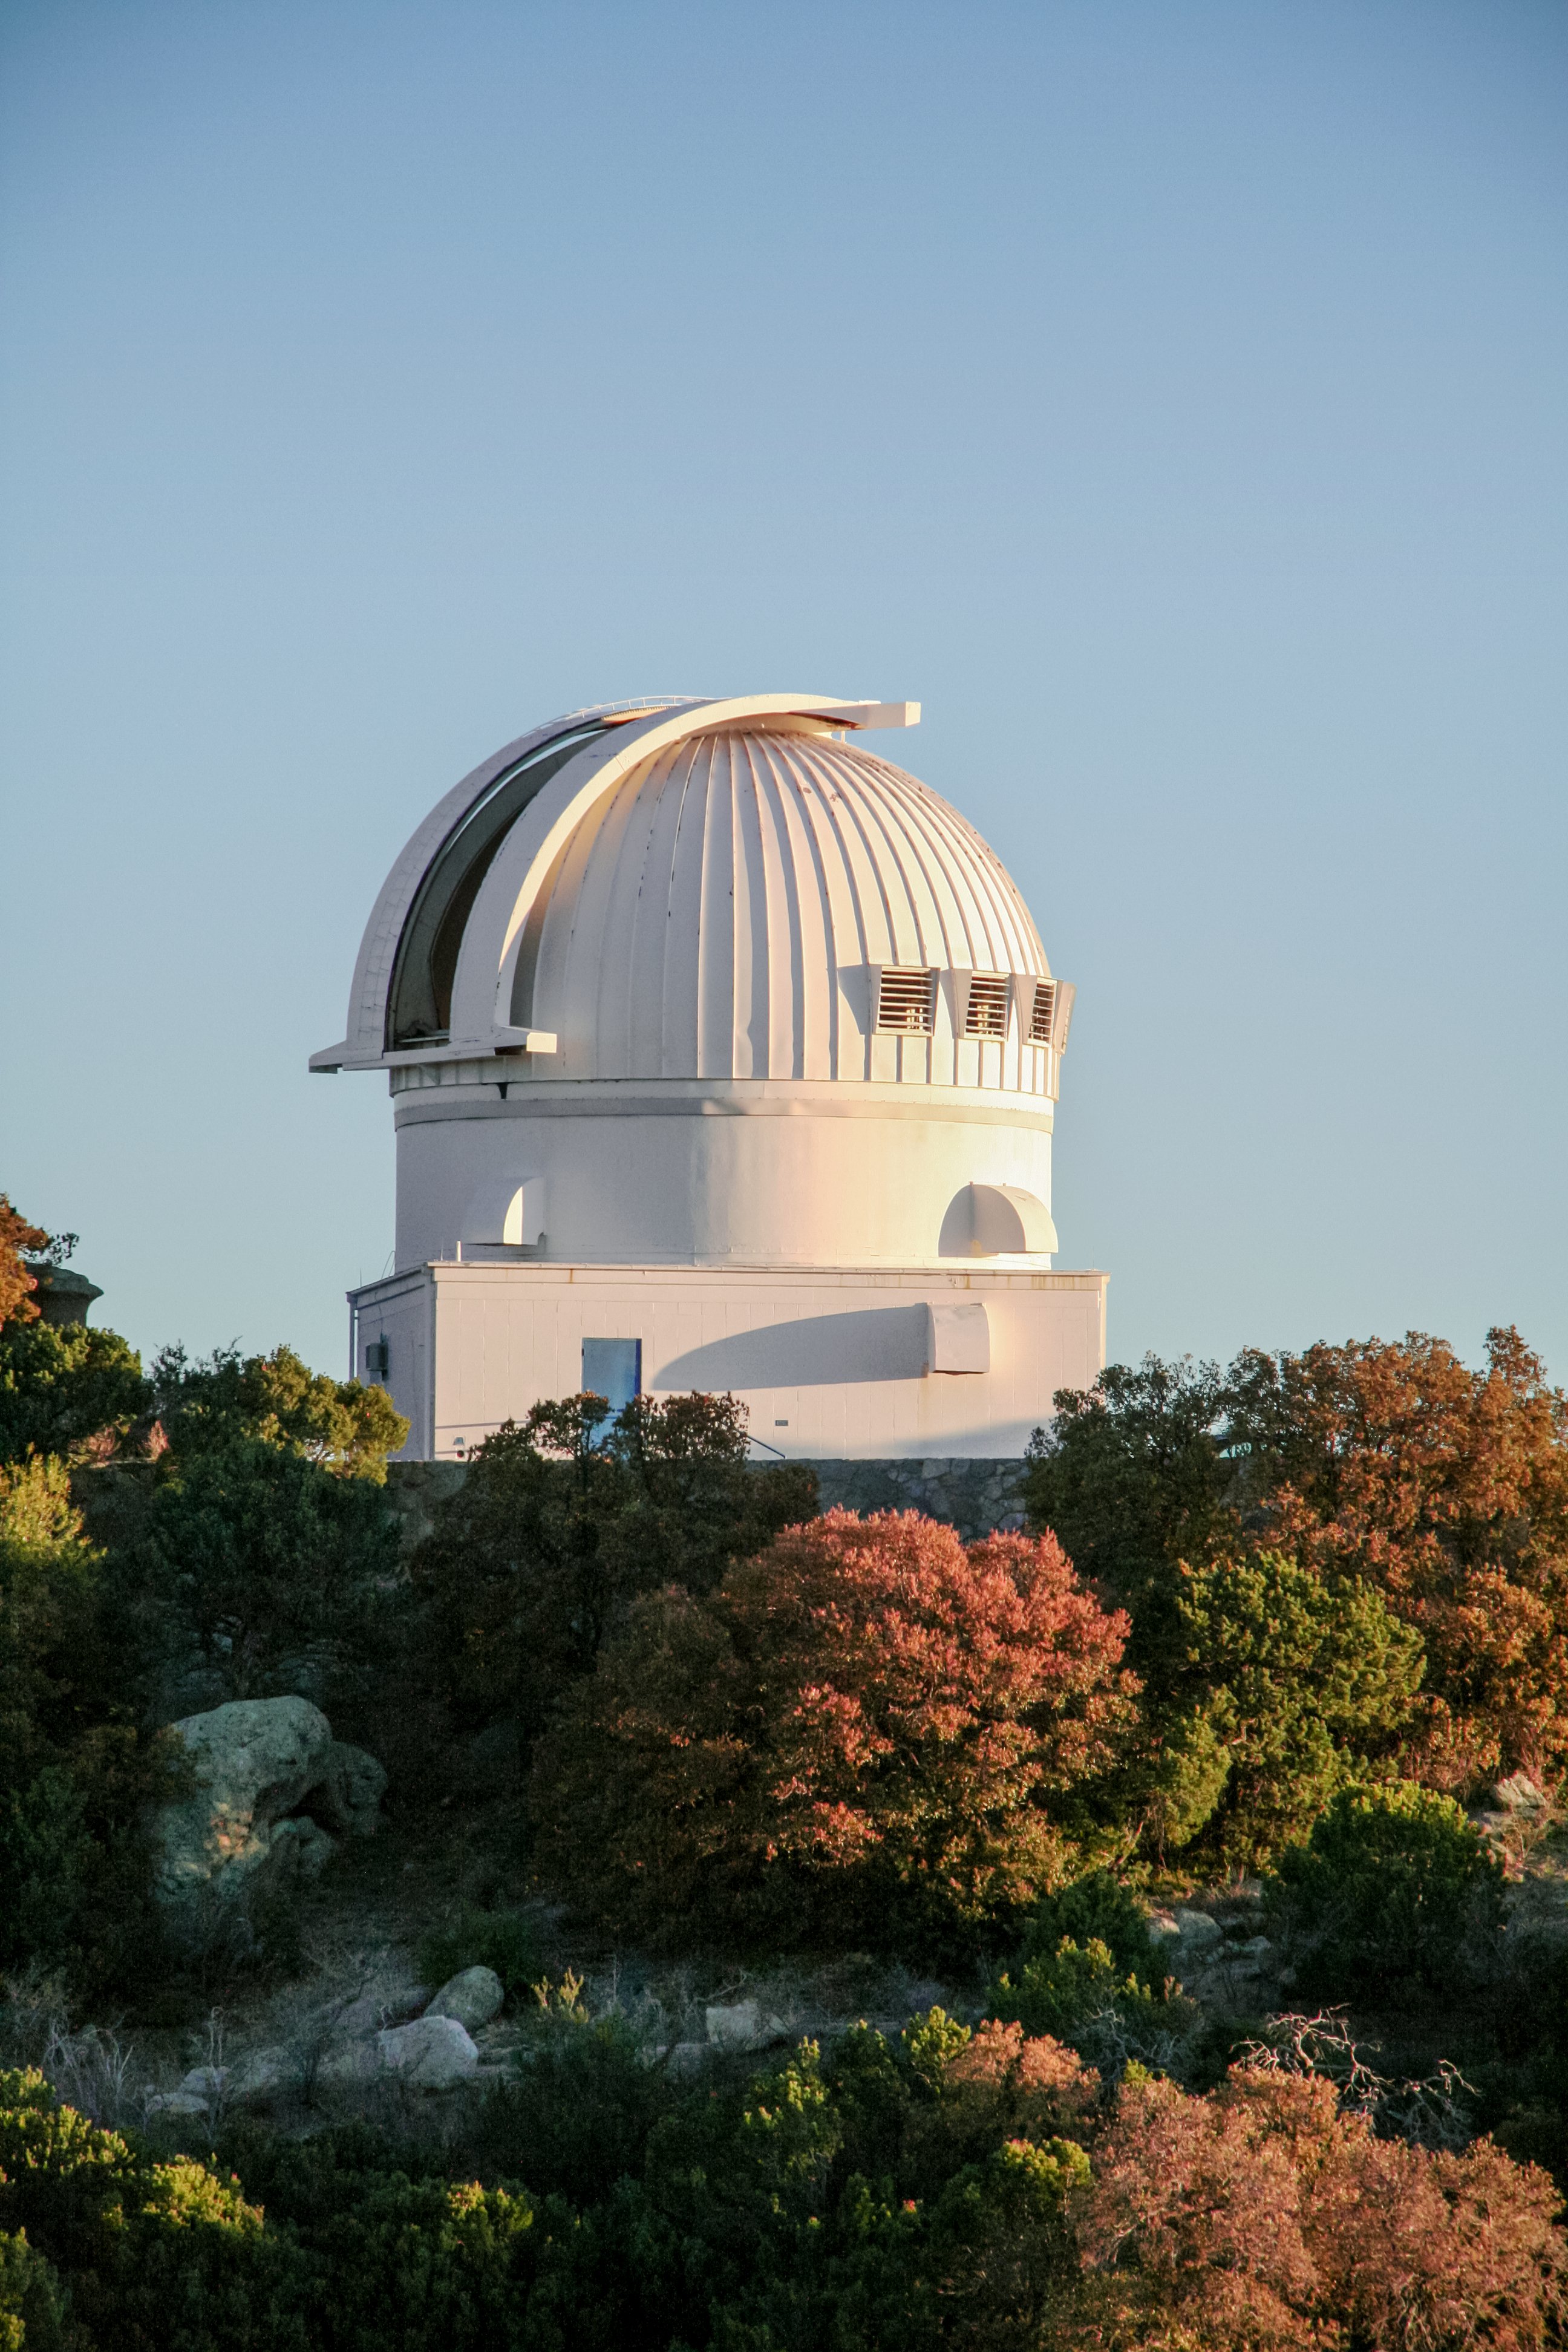

The 0.9-meter telescope at Kitt Peak National Observatory

The 0.9-meter telescope at Kitt Peak National Observatory in Tucson, AZ.

Credit: KPNO/NOIRLab/NSF/AURA/P. Marenfeld